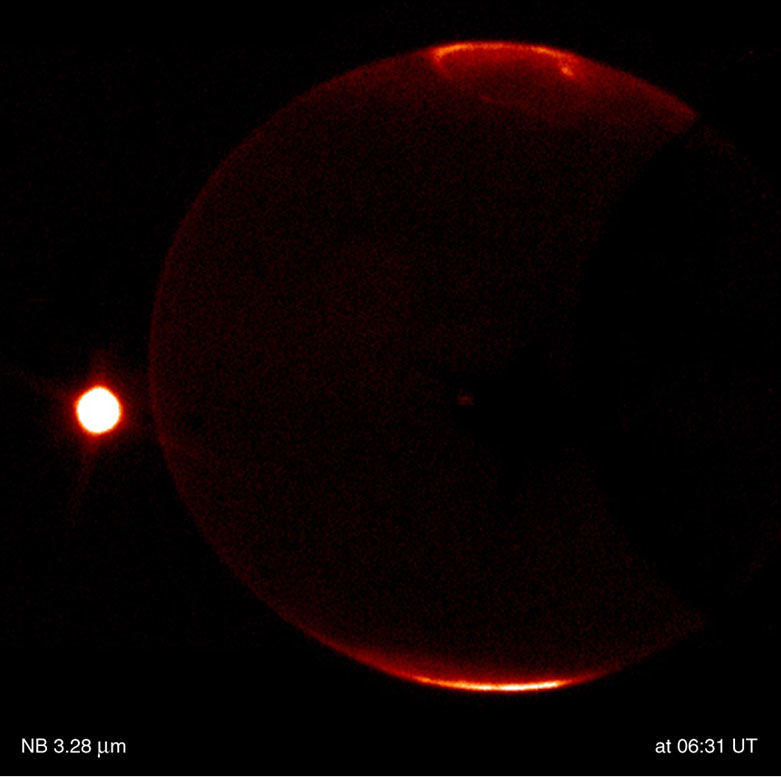

Jupiter and Io

This is a thermal-infrared image of Jupiter, obtained by the ISAAC multi-mode instrument at the 8.2-m VLT ANTU telescope on Paranal on November 14, 2000; the Universal Time (UT) of exposure is indicated. It is part of a series of images showing the dramatically different appearance of Jupiter''s disk and the aurorae when viewed through different thermal-IR imaging filters. Note also the motion of the moon Io (left). The contrast has been enhanced to better show the faint details in the aurorae.

Technical information: This image is based on on-target exposures lasting a total of 30 sec (L-band), 44 sec (4.07 µm), 58 sec (3.28 µm) and 58 sec (3.21 µm), respectively. The real observing time is twice as much, with half of the time spent in the off-target chop position. The fields shown measure 72 x 72 arcsec 2 ; 1 pixel = 0.07 arcsec. North is up and East is left.

Credit: ESO